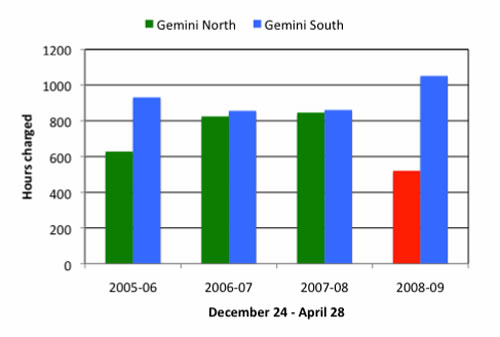

Charged time at Gemini North and South

Charged time at Gemini North and South in the 18 weeks Dec 24-April 28 for the last 4 years. The time has been normalized to 126 scheduled science nights to take into account variations in the time used for engineering.

Credit: International Gemini Observatory/NOIRLab/NSF/AURA